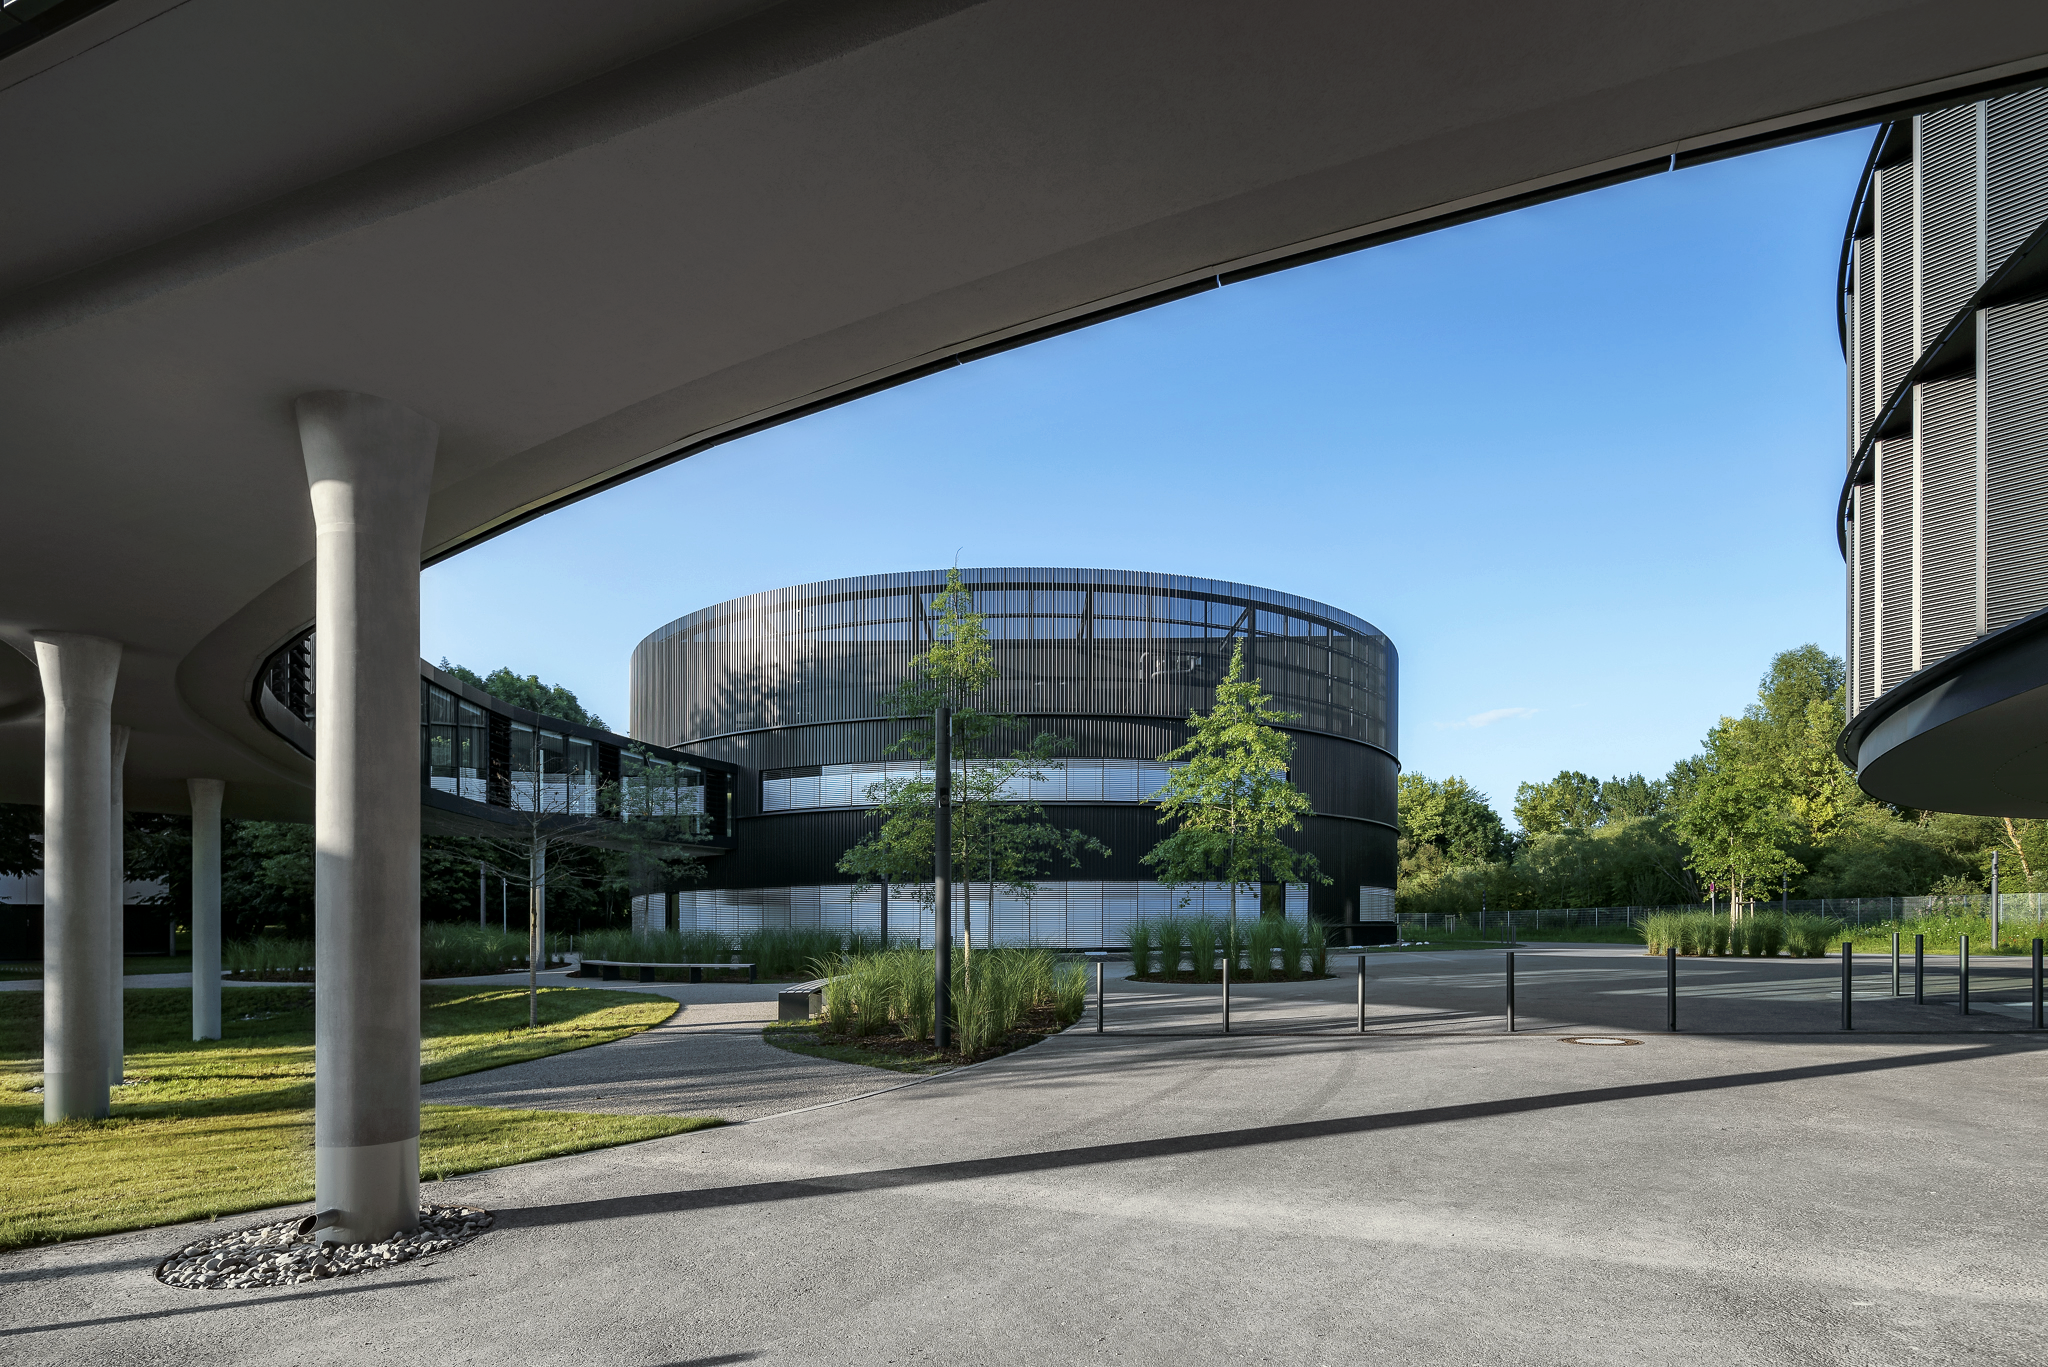

ESO Headquarters

The new technical building of the ESO Headquarters in Garching, Germany, taken from under the bridge, which is connecting the old building with the two new ones.

Credit: Aldo Amoretti, San Remo